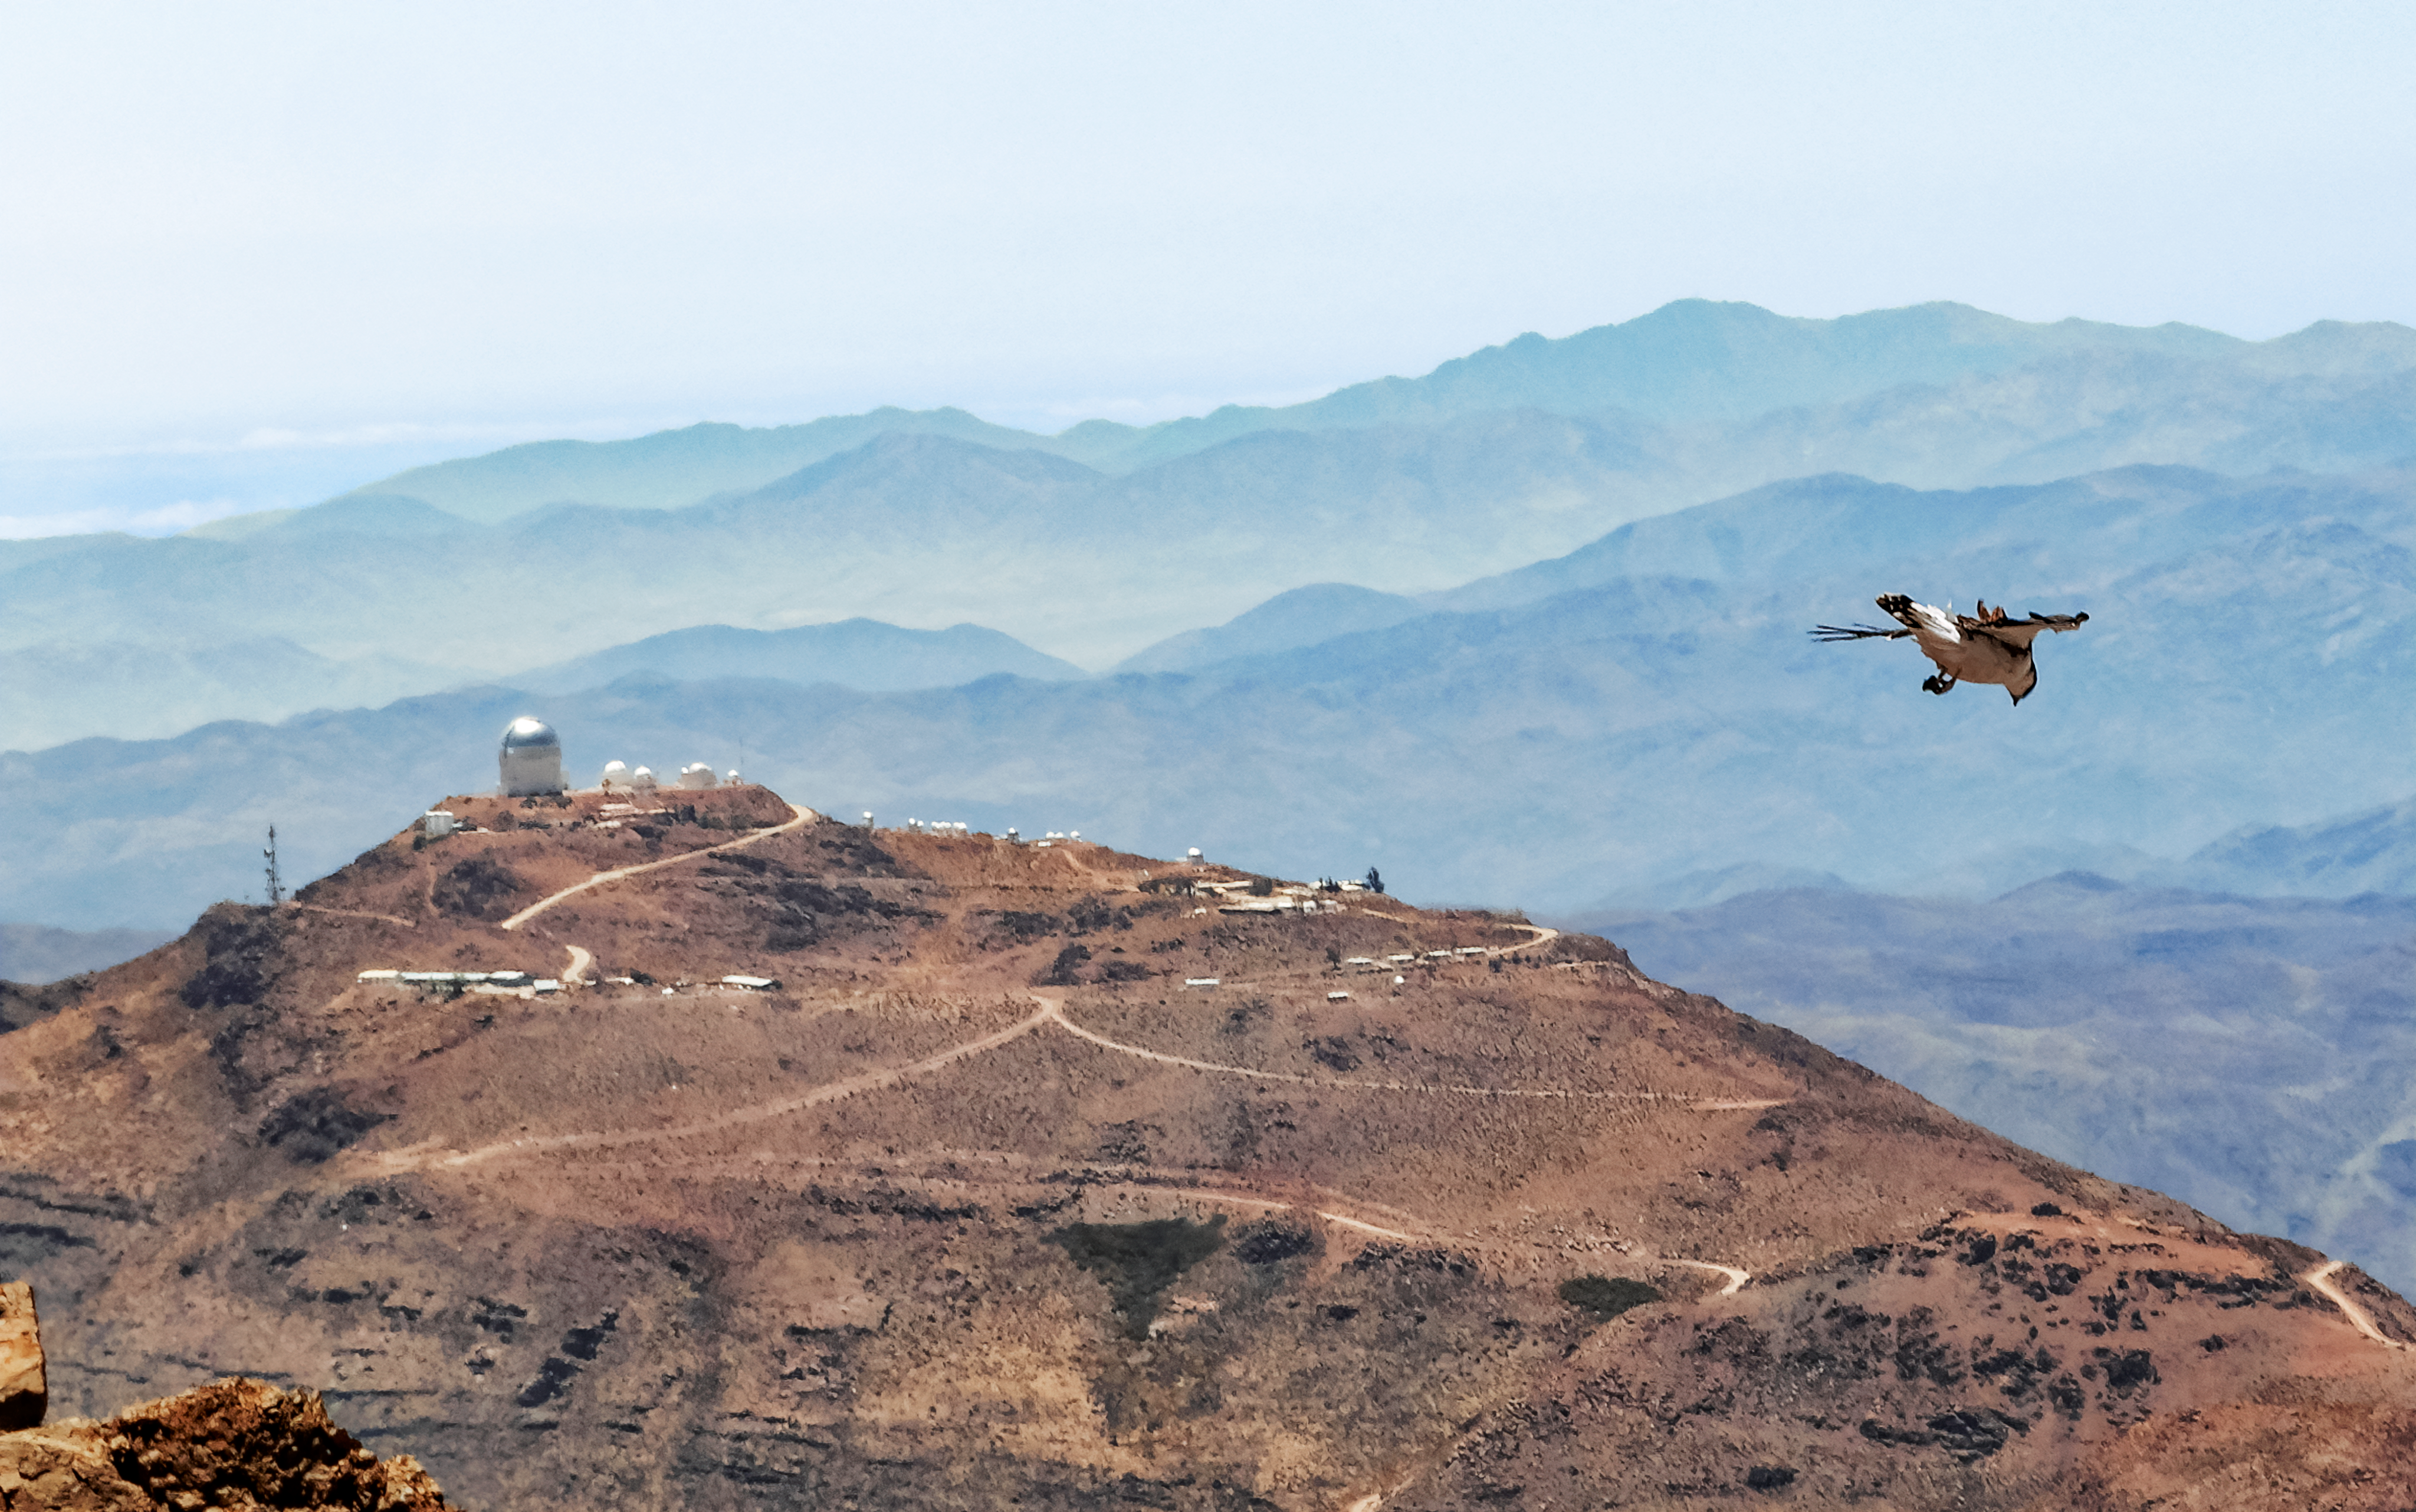

AMCR visits Rubin

Looking towards Cerro Tololo during a visit to Vera C. Rubin Observatory by the AURA Management Council for the Rubin Observatory (AMCR) on 29 November 2023.

Credit: RubinObs/NOIRLab/SLAC/NSF/DOE/AURA